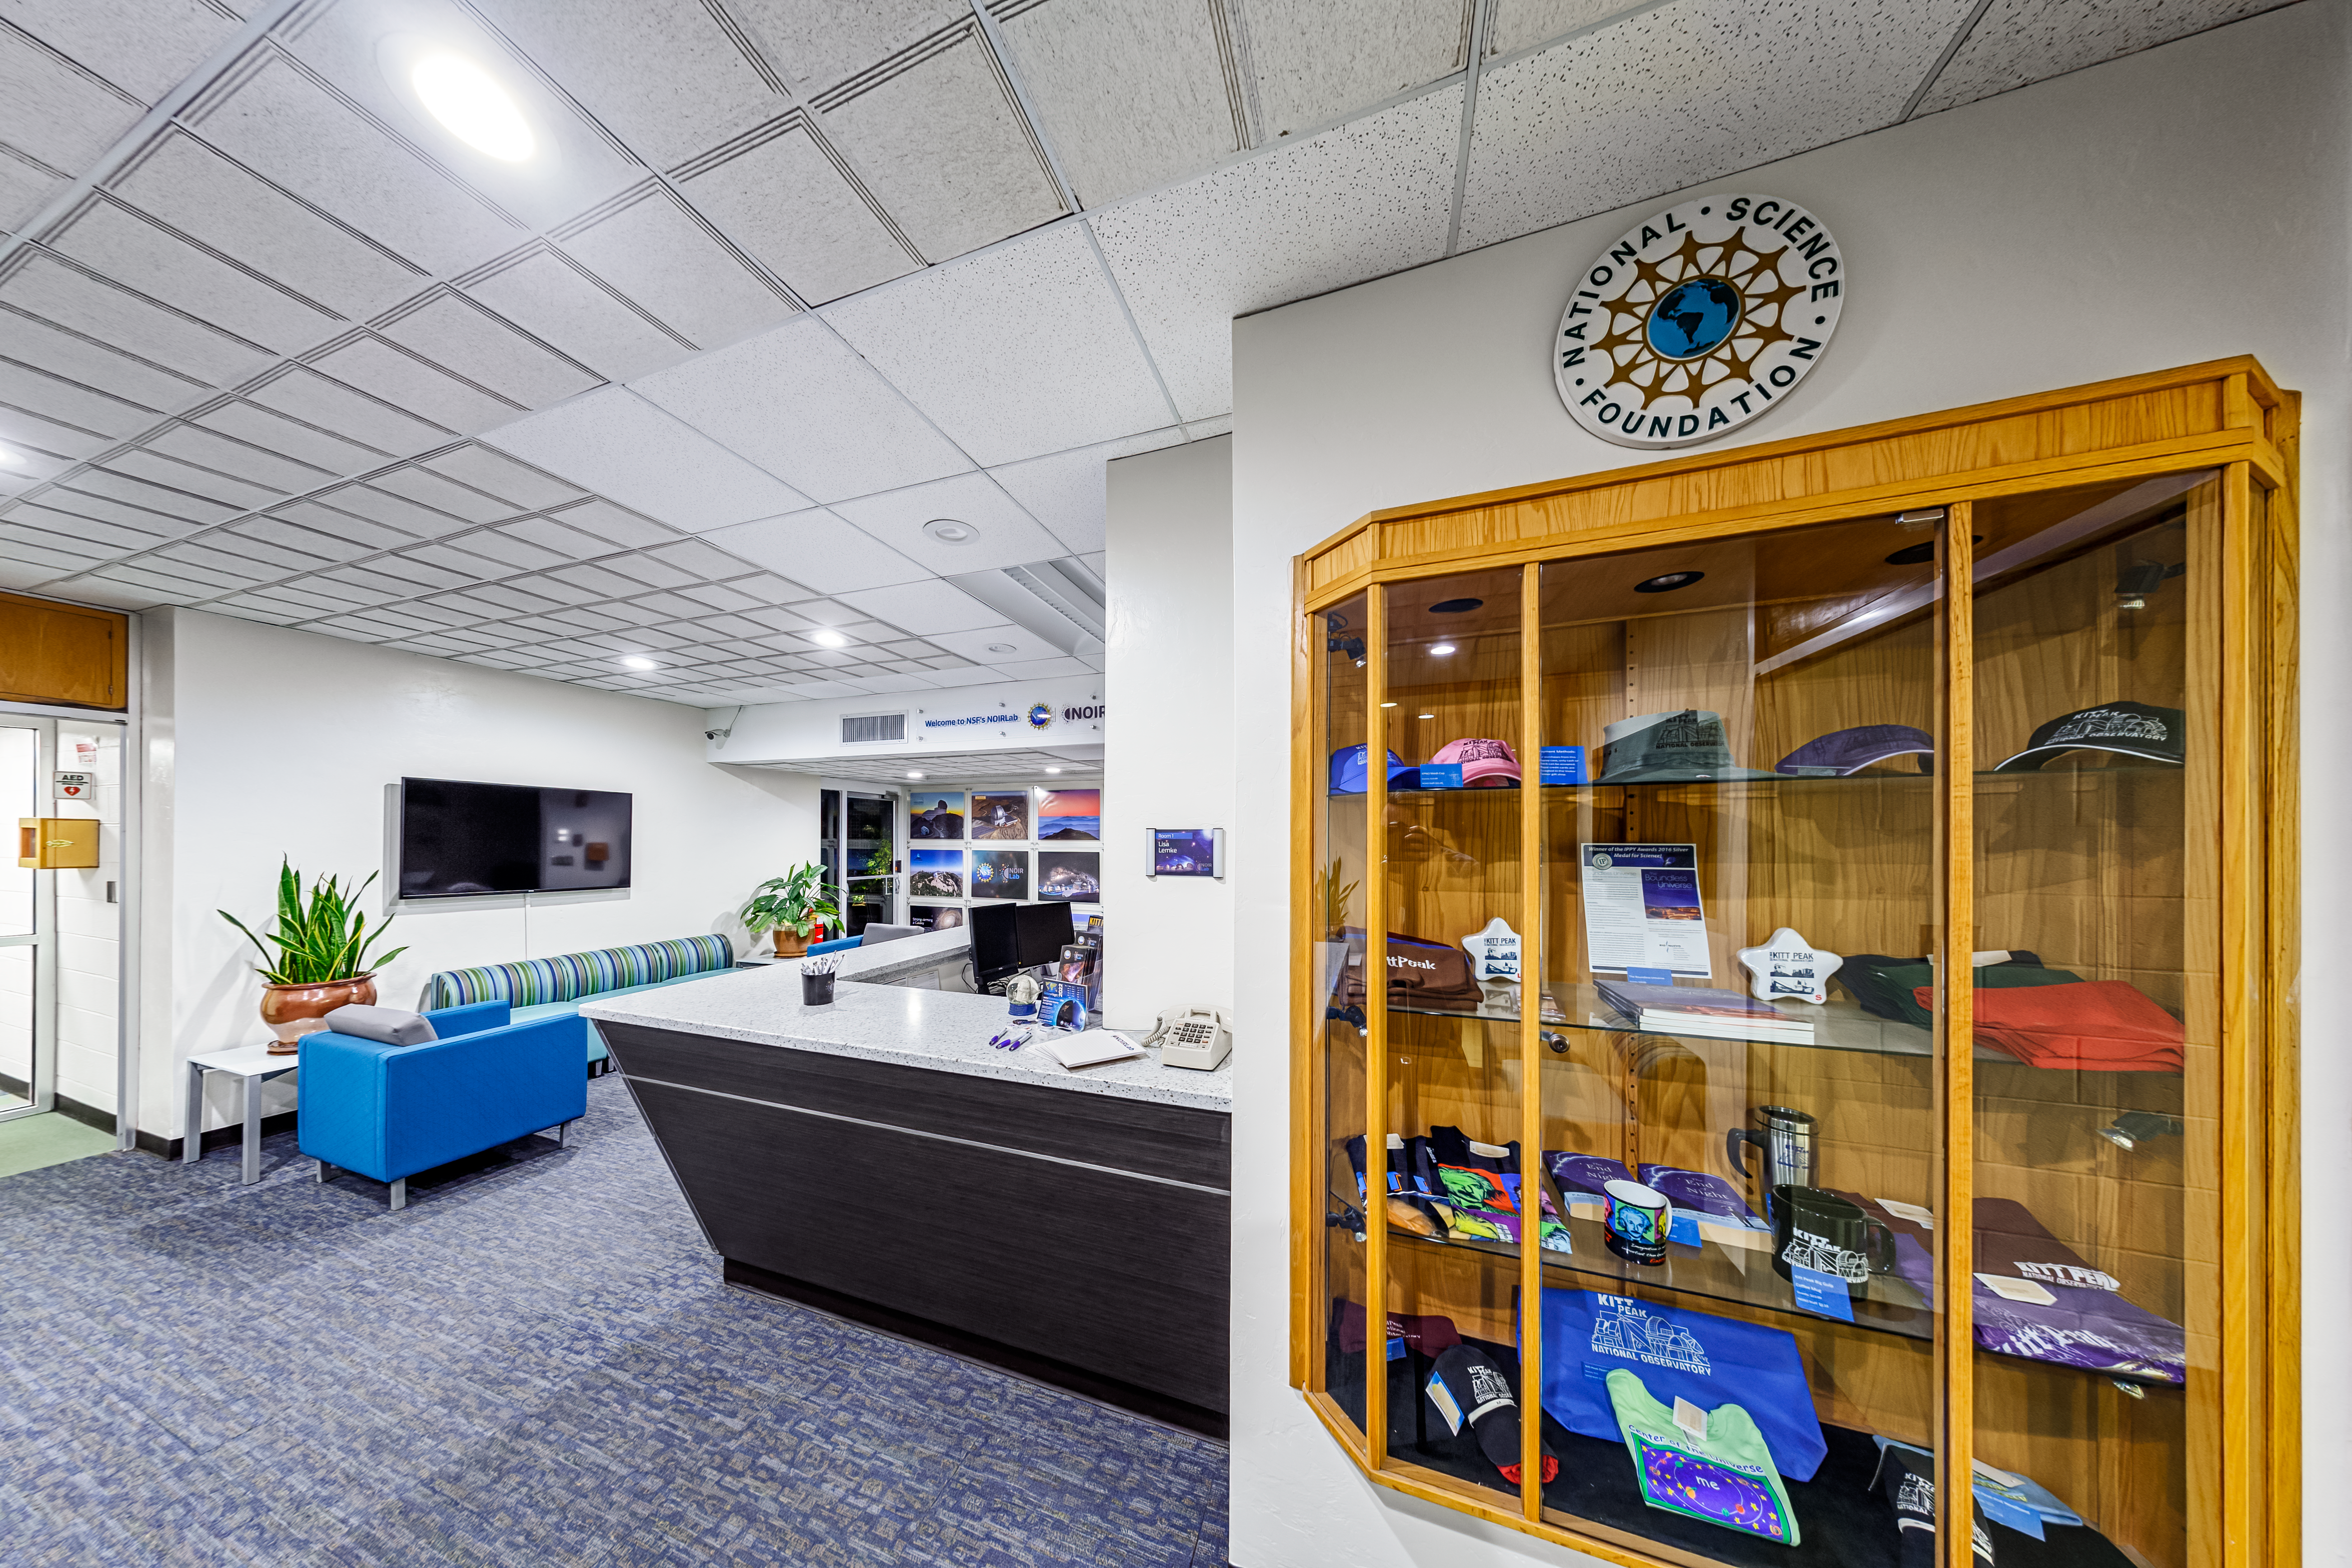

NOIRLab HQ Front Desk

The front desk at NOIRLab Headquarters in Tucson, Arizona.

Credit: NOIRLab/NSF/AURA/P. Horálek